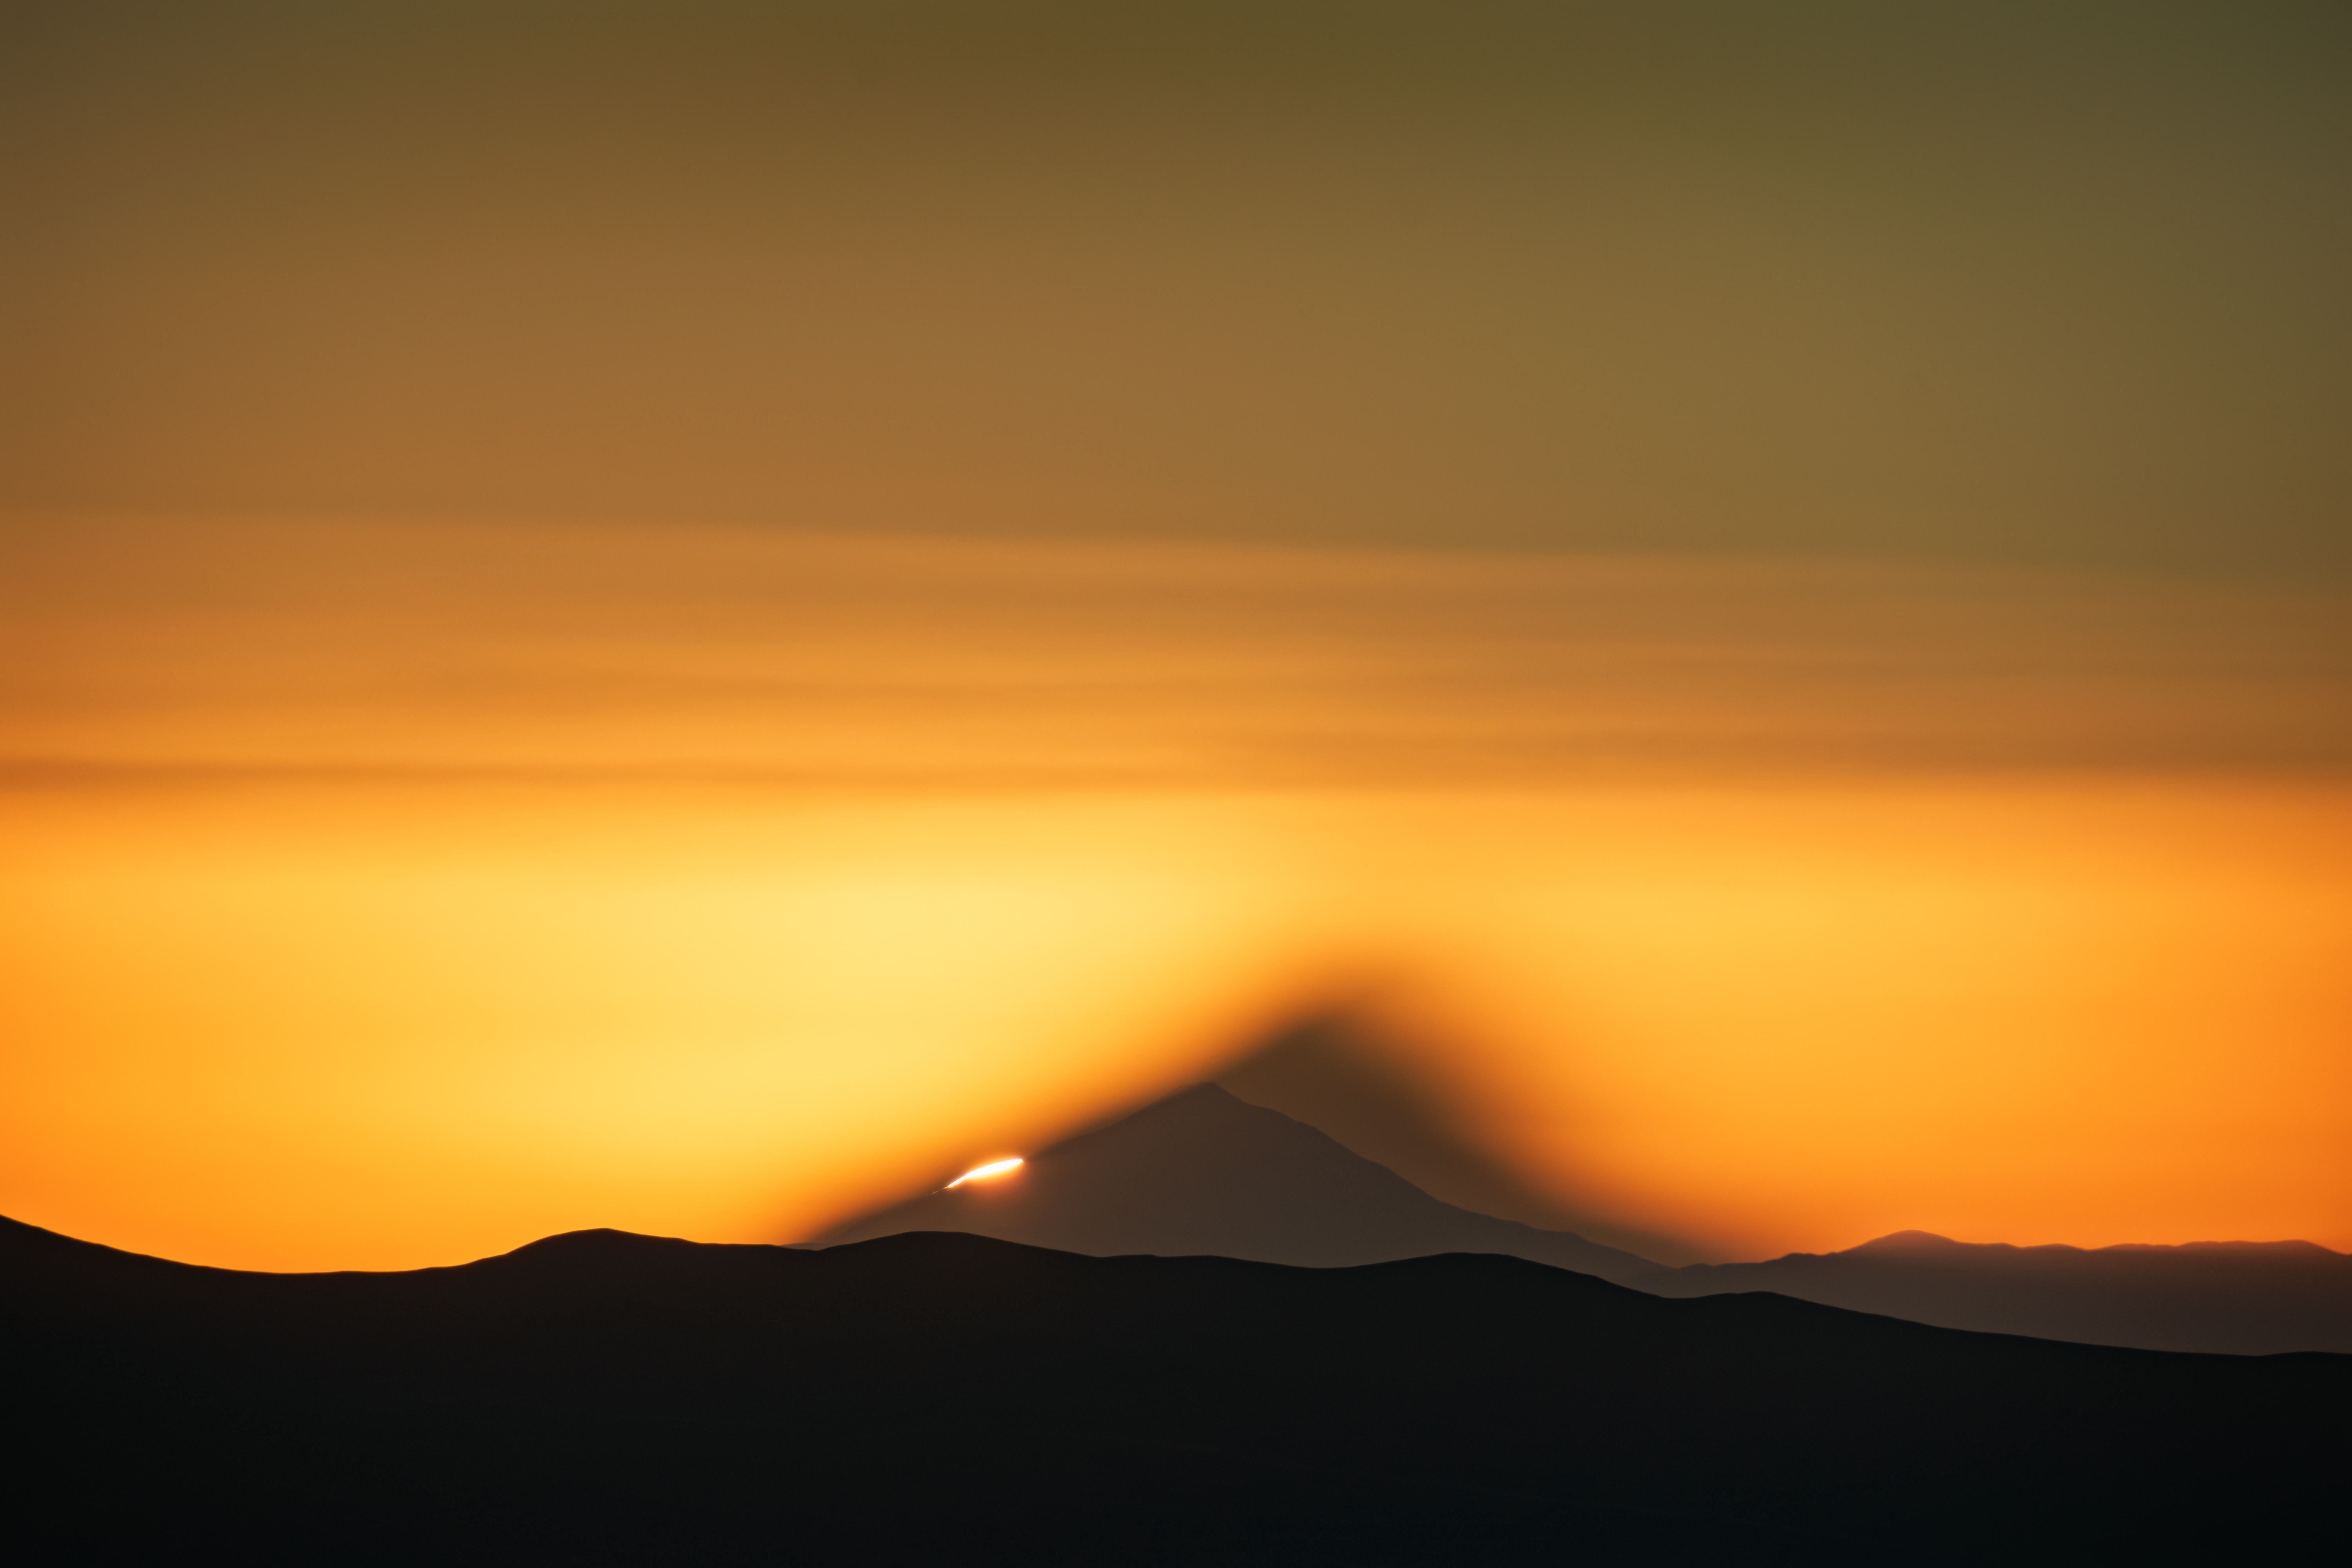

A volcanic sunrise

Sunrise in the Atacama Desert lights up the sky of today’s Picture of the Week, surrounding the shadowy mountain at the centre of this image with a blazing orange glow. This photo, taken from ESO’s Paranal Observatory, captures the moment that the Sun begins to peek over the Llullaillaco volcano, which casts a looming shadow onto the atmosphere itself.

Located 190 km away from Cerro Paranal, Llullaillaco is a regular feature on the horizon seen from ESO’s Very Large Telescope (VLT). This giant of the Andes sits right on the Chile-Argentina border, tucked in the eastern section of the Atacama Desert. With a height of 6723m, it stands tall as one of the highest volcanoes in the world — although it hasn’t erupted since 1877.

Once the sun has fully risen behind this volcano, its snow-capped peak becomes just one of many beautiful views held within Chile’s Atacama Desert. Many ESO staff members and visiting photographers have captured these views over the years, which can still be found in our archives. With a host of images like this one, we hope to capture some of the beauty of this incredible place.

Credit: F. Millour/ESO